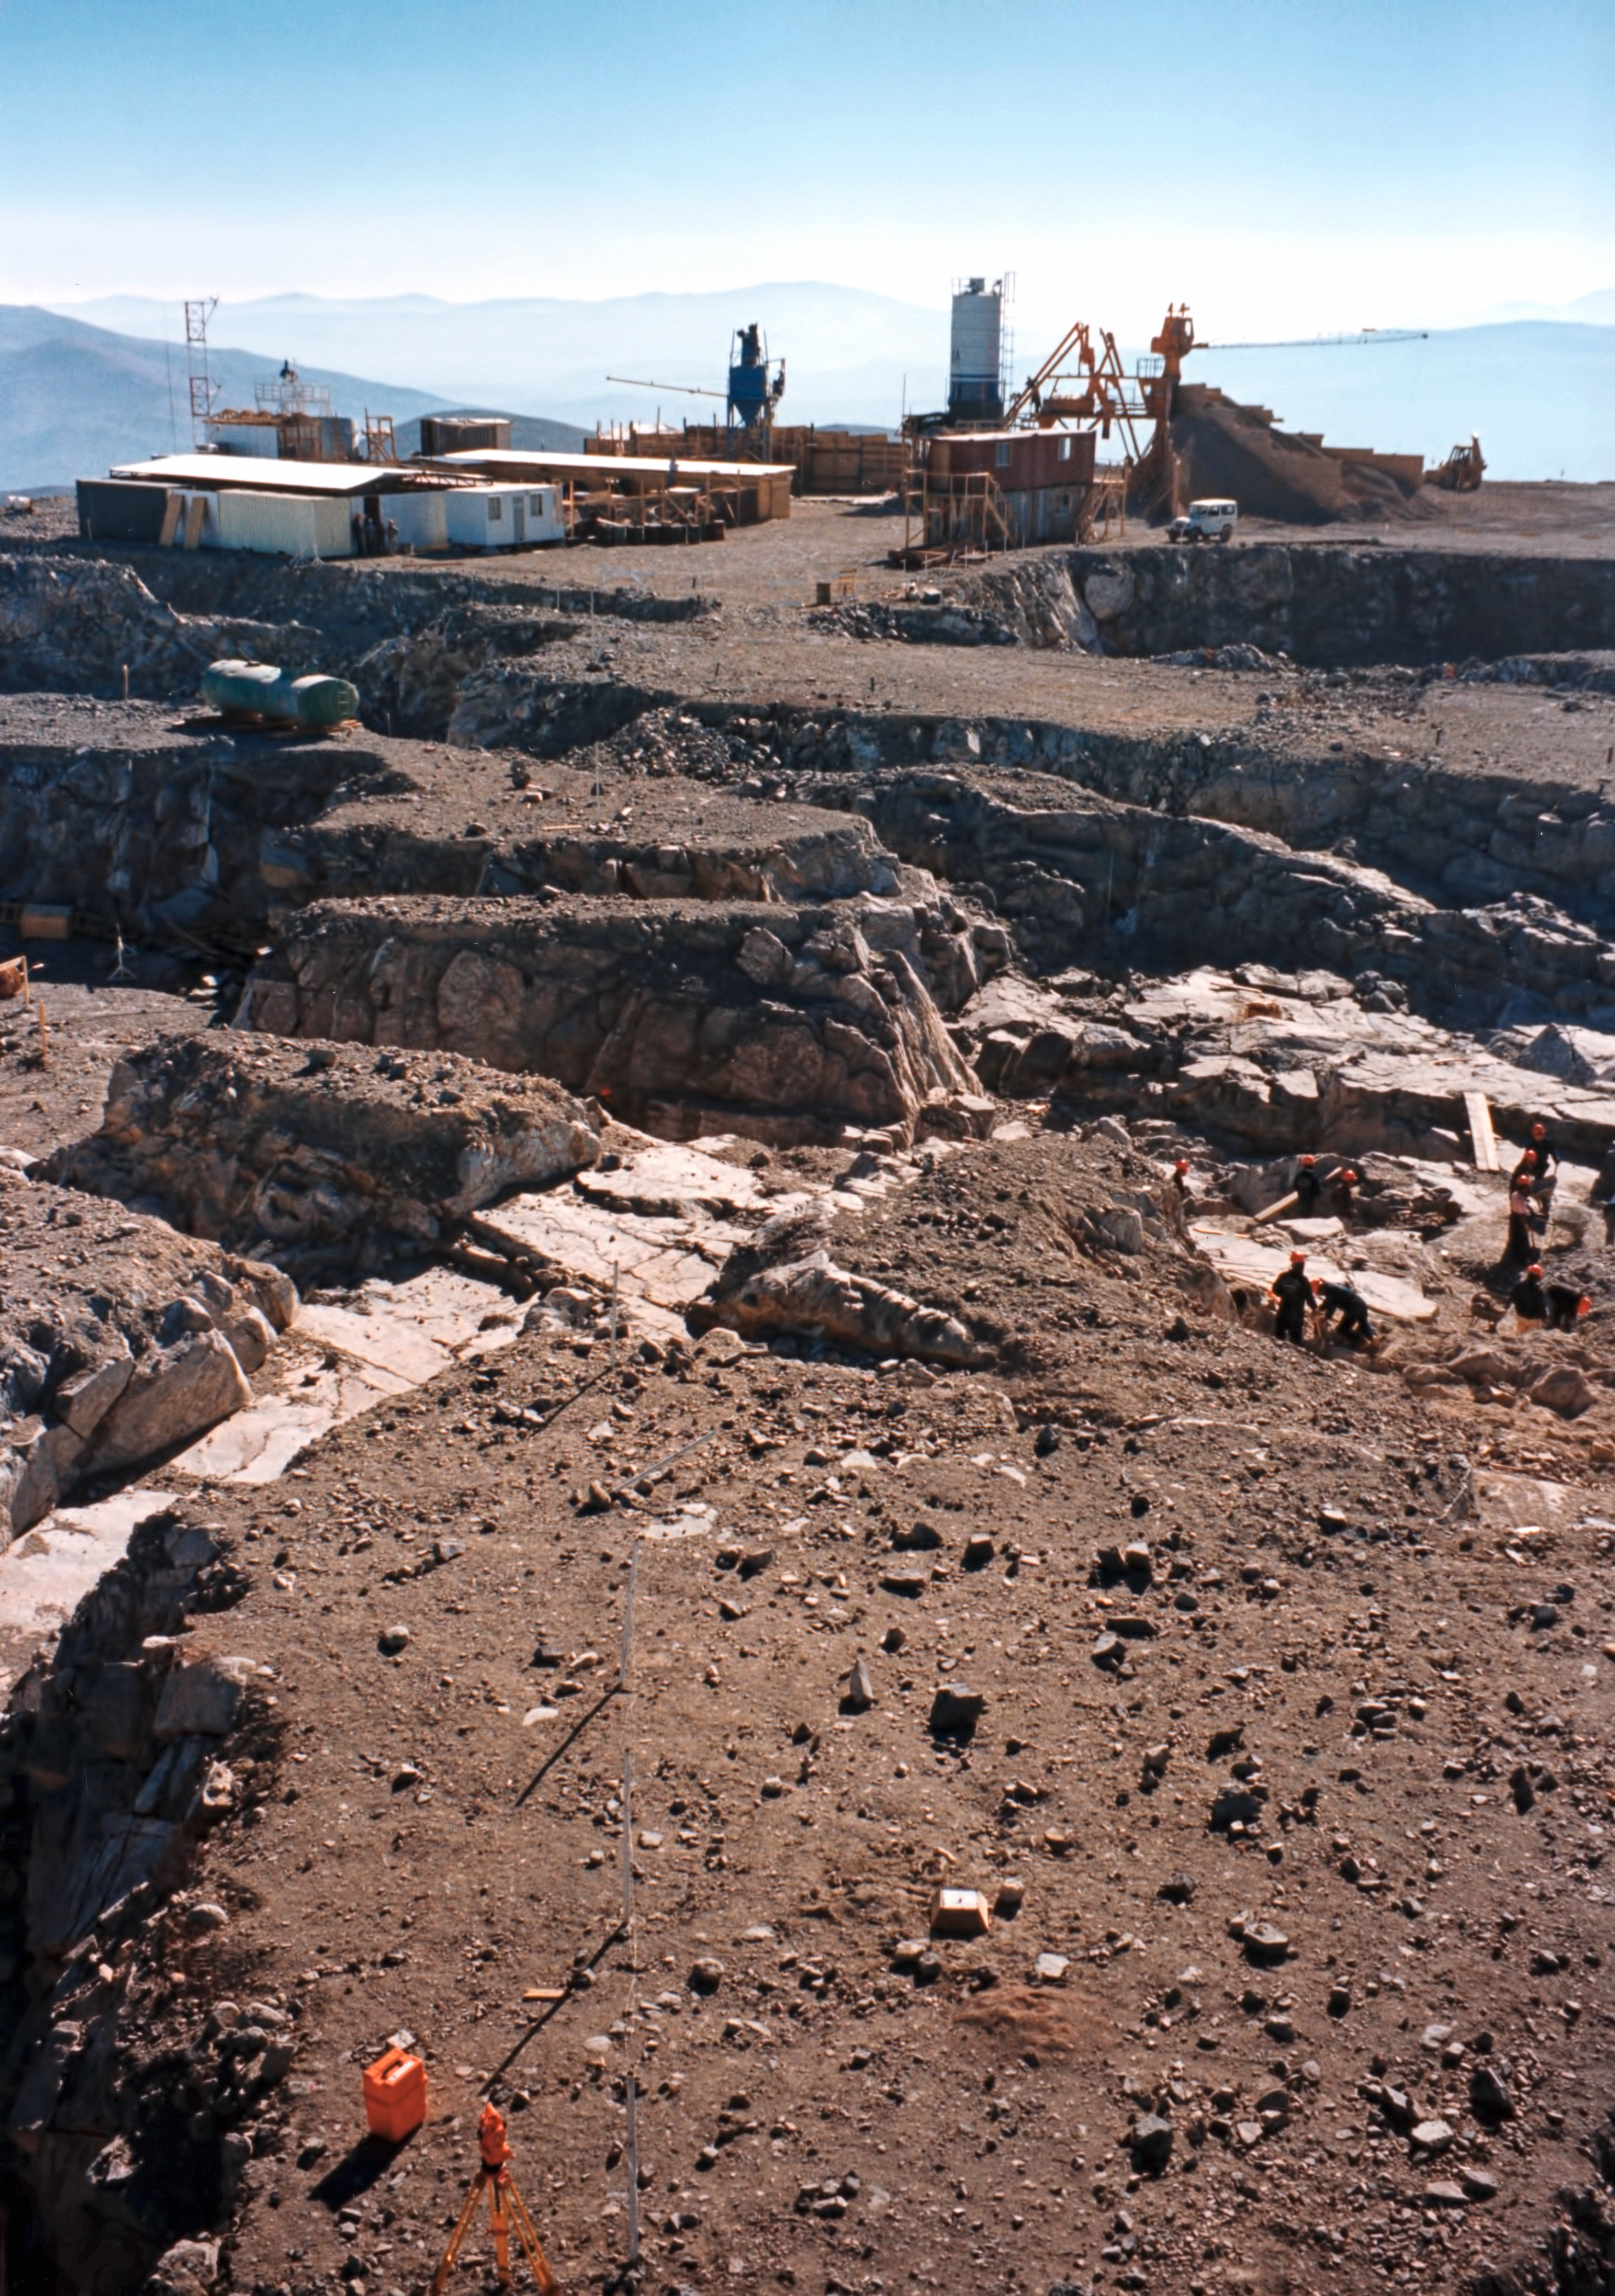

Solid foundations

Building VLT Unit Telescope foundations.

Credit: ESO